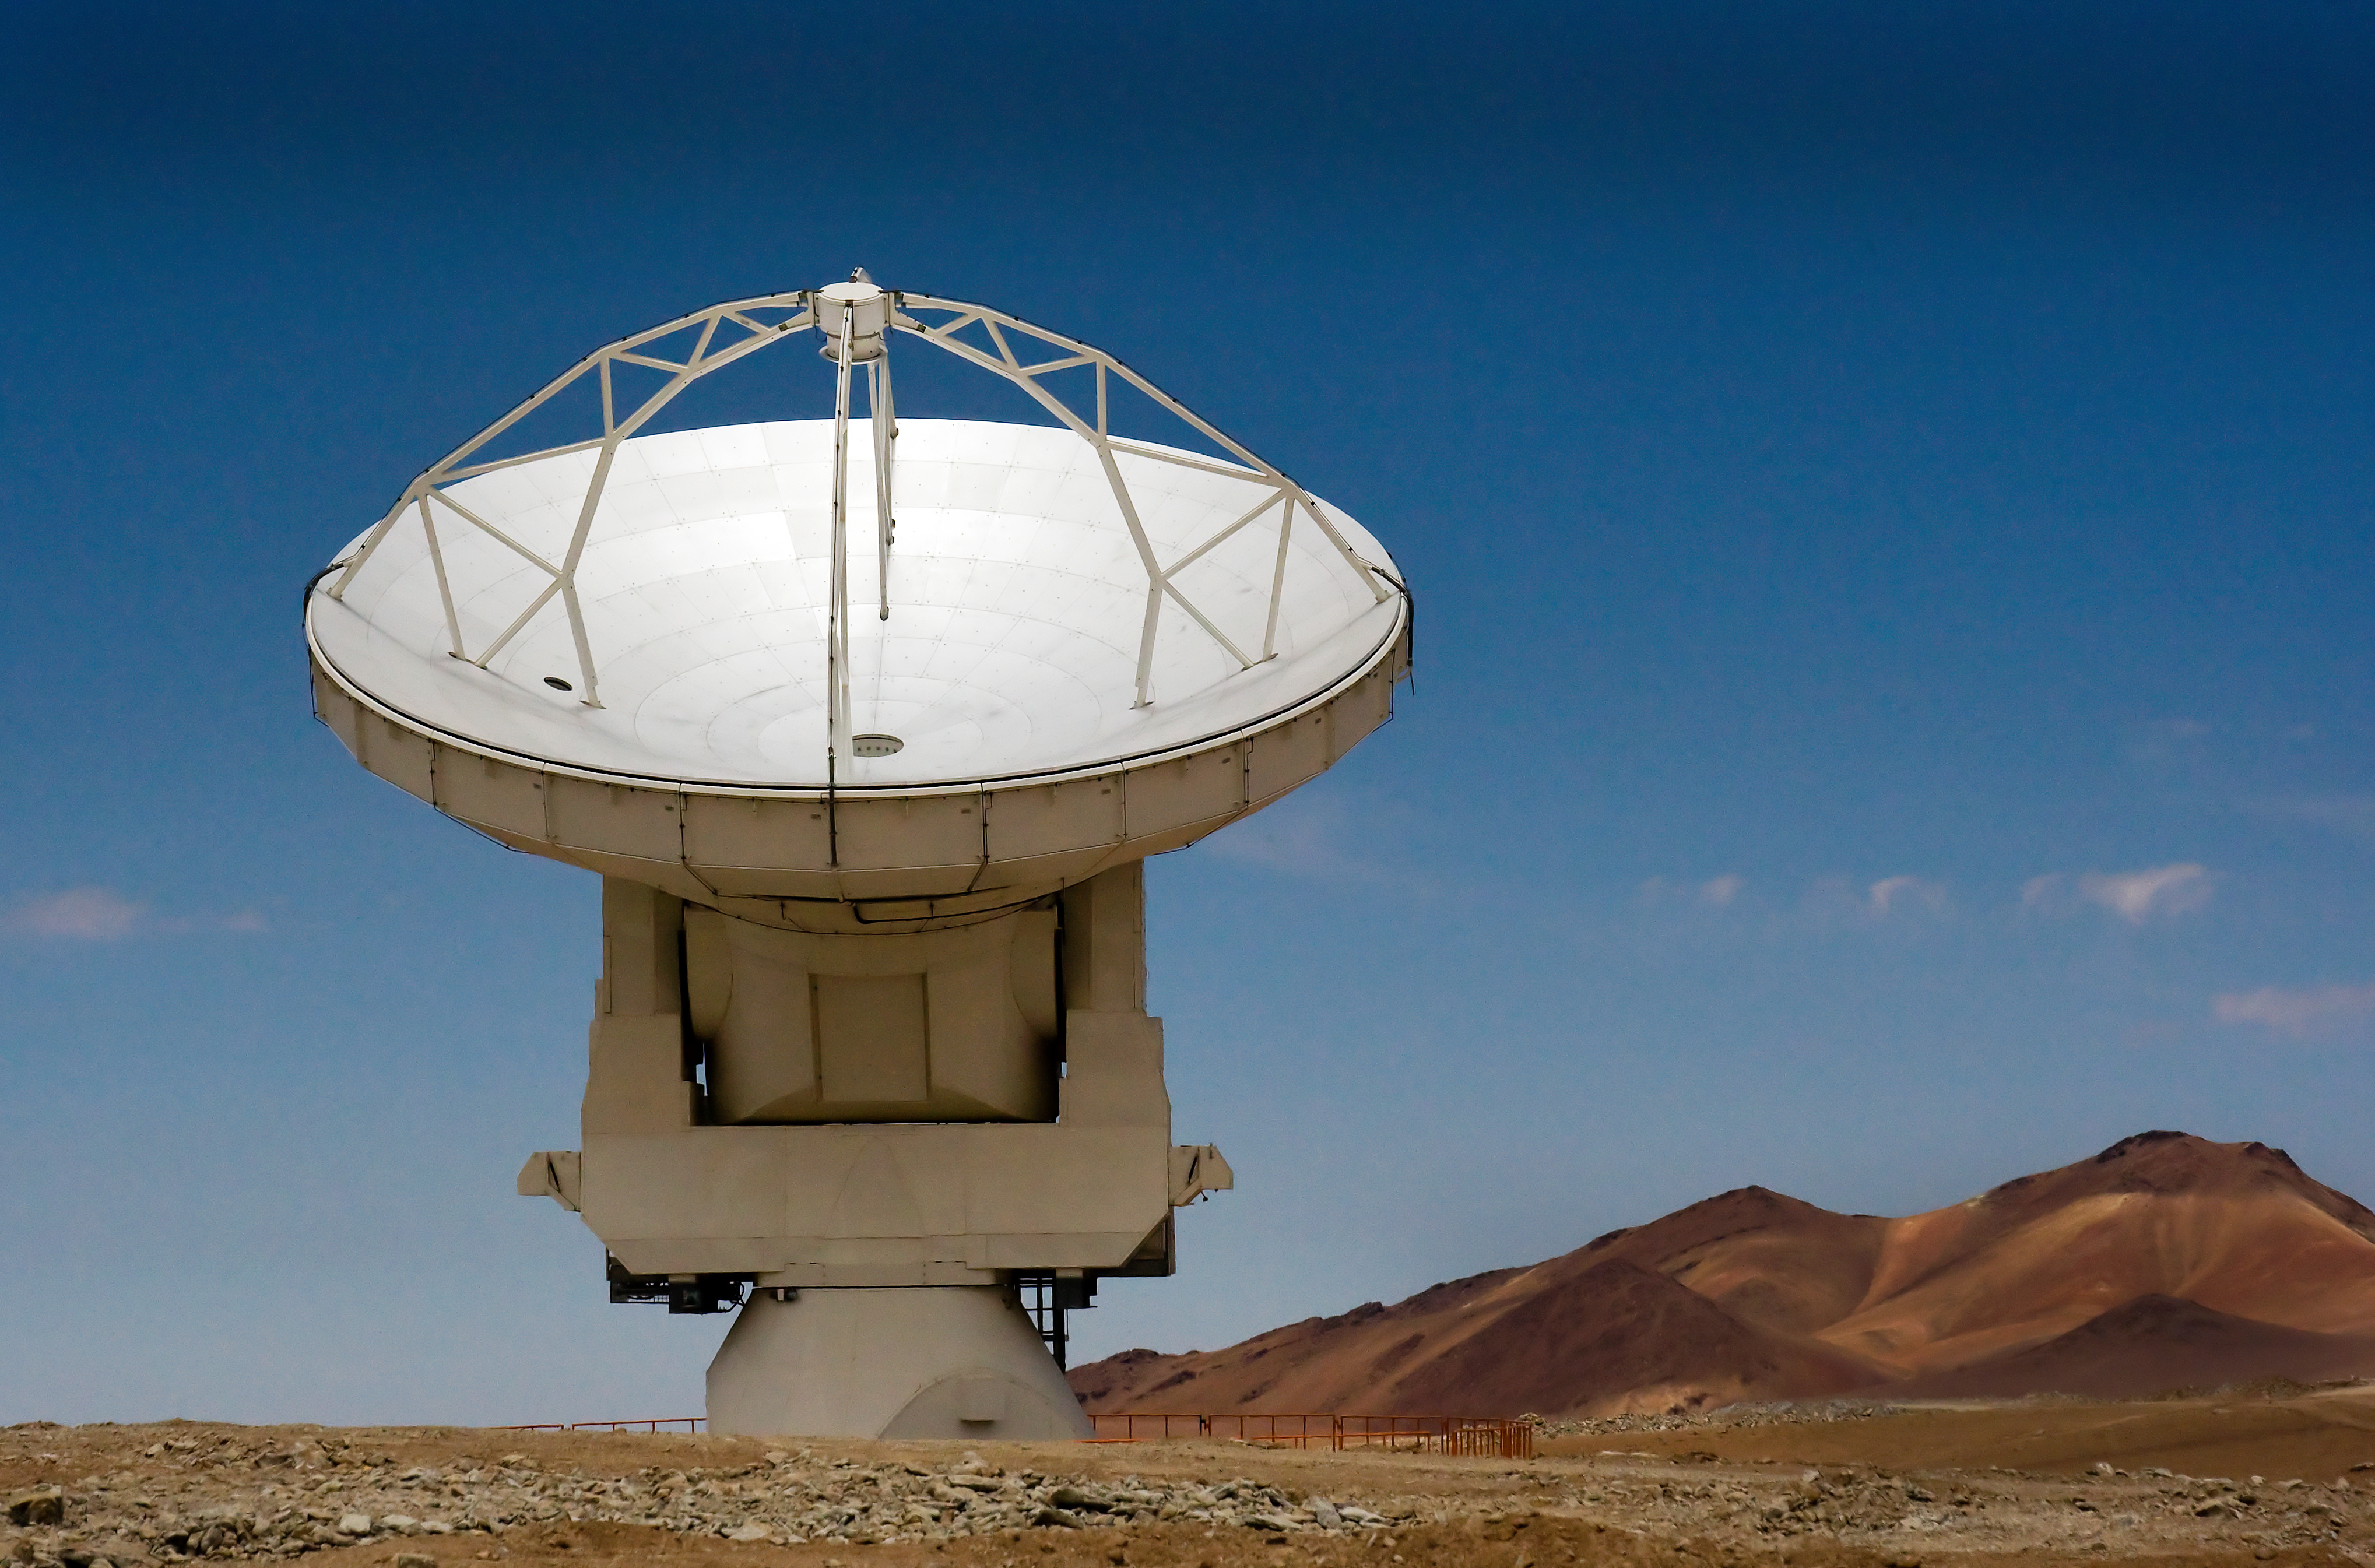

An ALMA antenna on Chajnantor

One of the Atacama Large Millimeter/submillimeter Array (ALMA) antennas thrusts to the sky on the Chajnantor plain of the Chilean Andes, 5000 m above sea level. ALMA is the largest ground-based astronomy project in existence, and will be comprised of a giant array of 12-m submillimetre quality antennas, with baselines of several kilometres. An additional, compact array of 7-m and 12-m antennas will complement the main array. Construction of ALMA started in 2003 and will be completed in 2012. The ALMA project is an international collaboration between Europe, East Asia and North America in cooperation with the Republic of Chile.

Credit: Iztok Bončina/ALMA (ESO/NAOJ/NRAO)